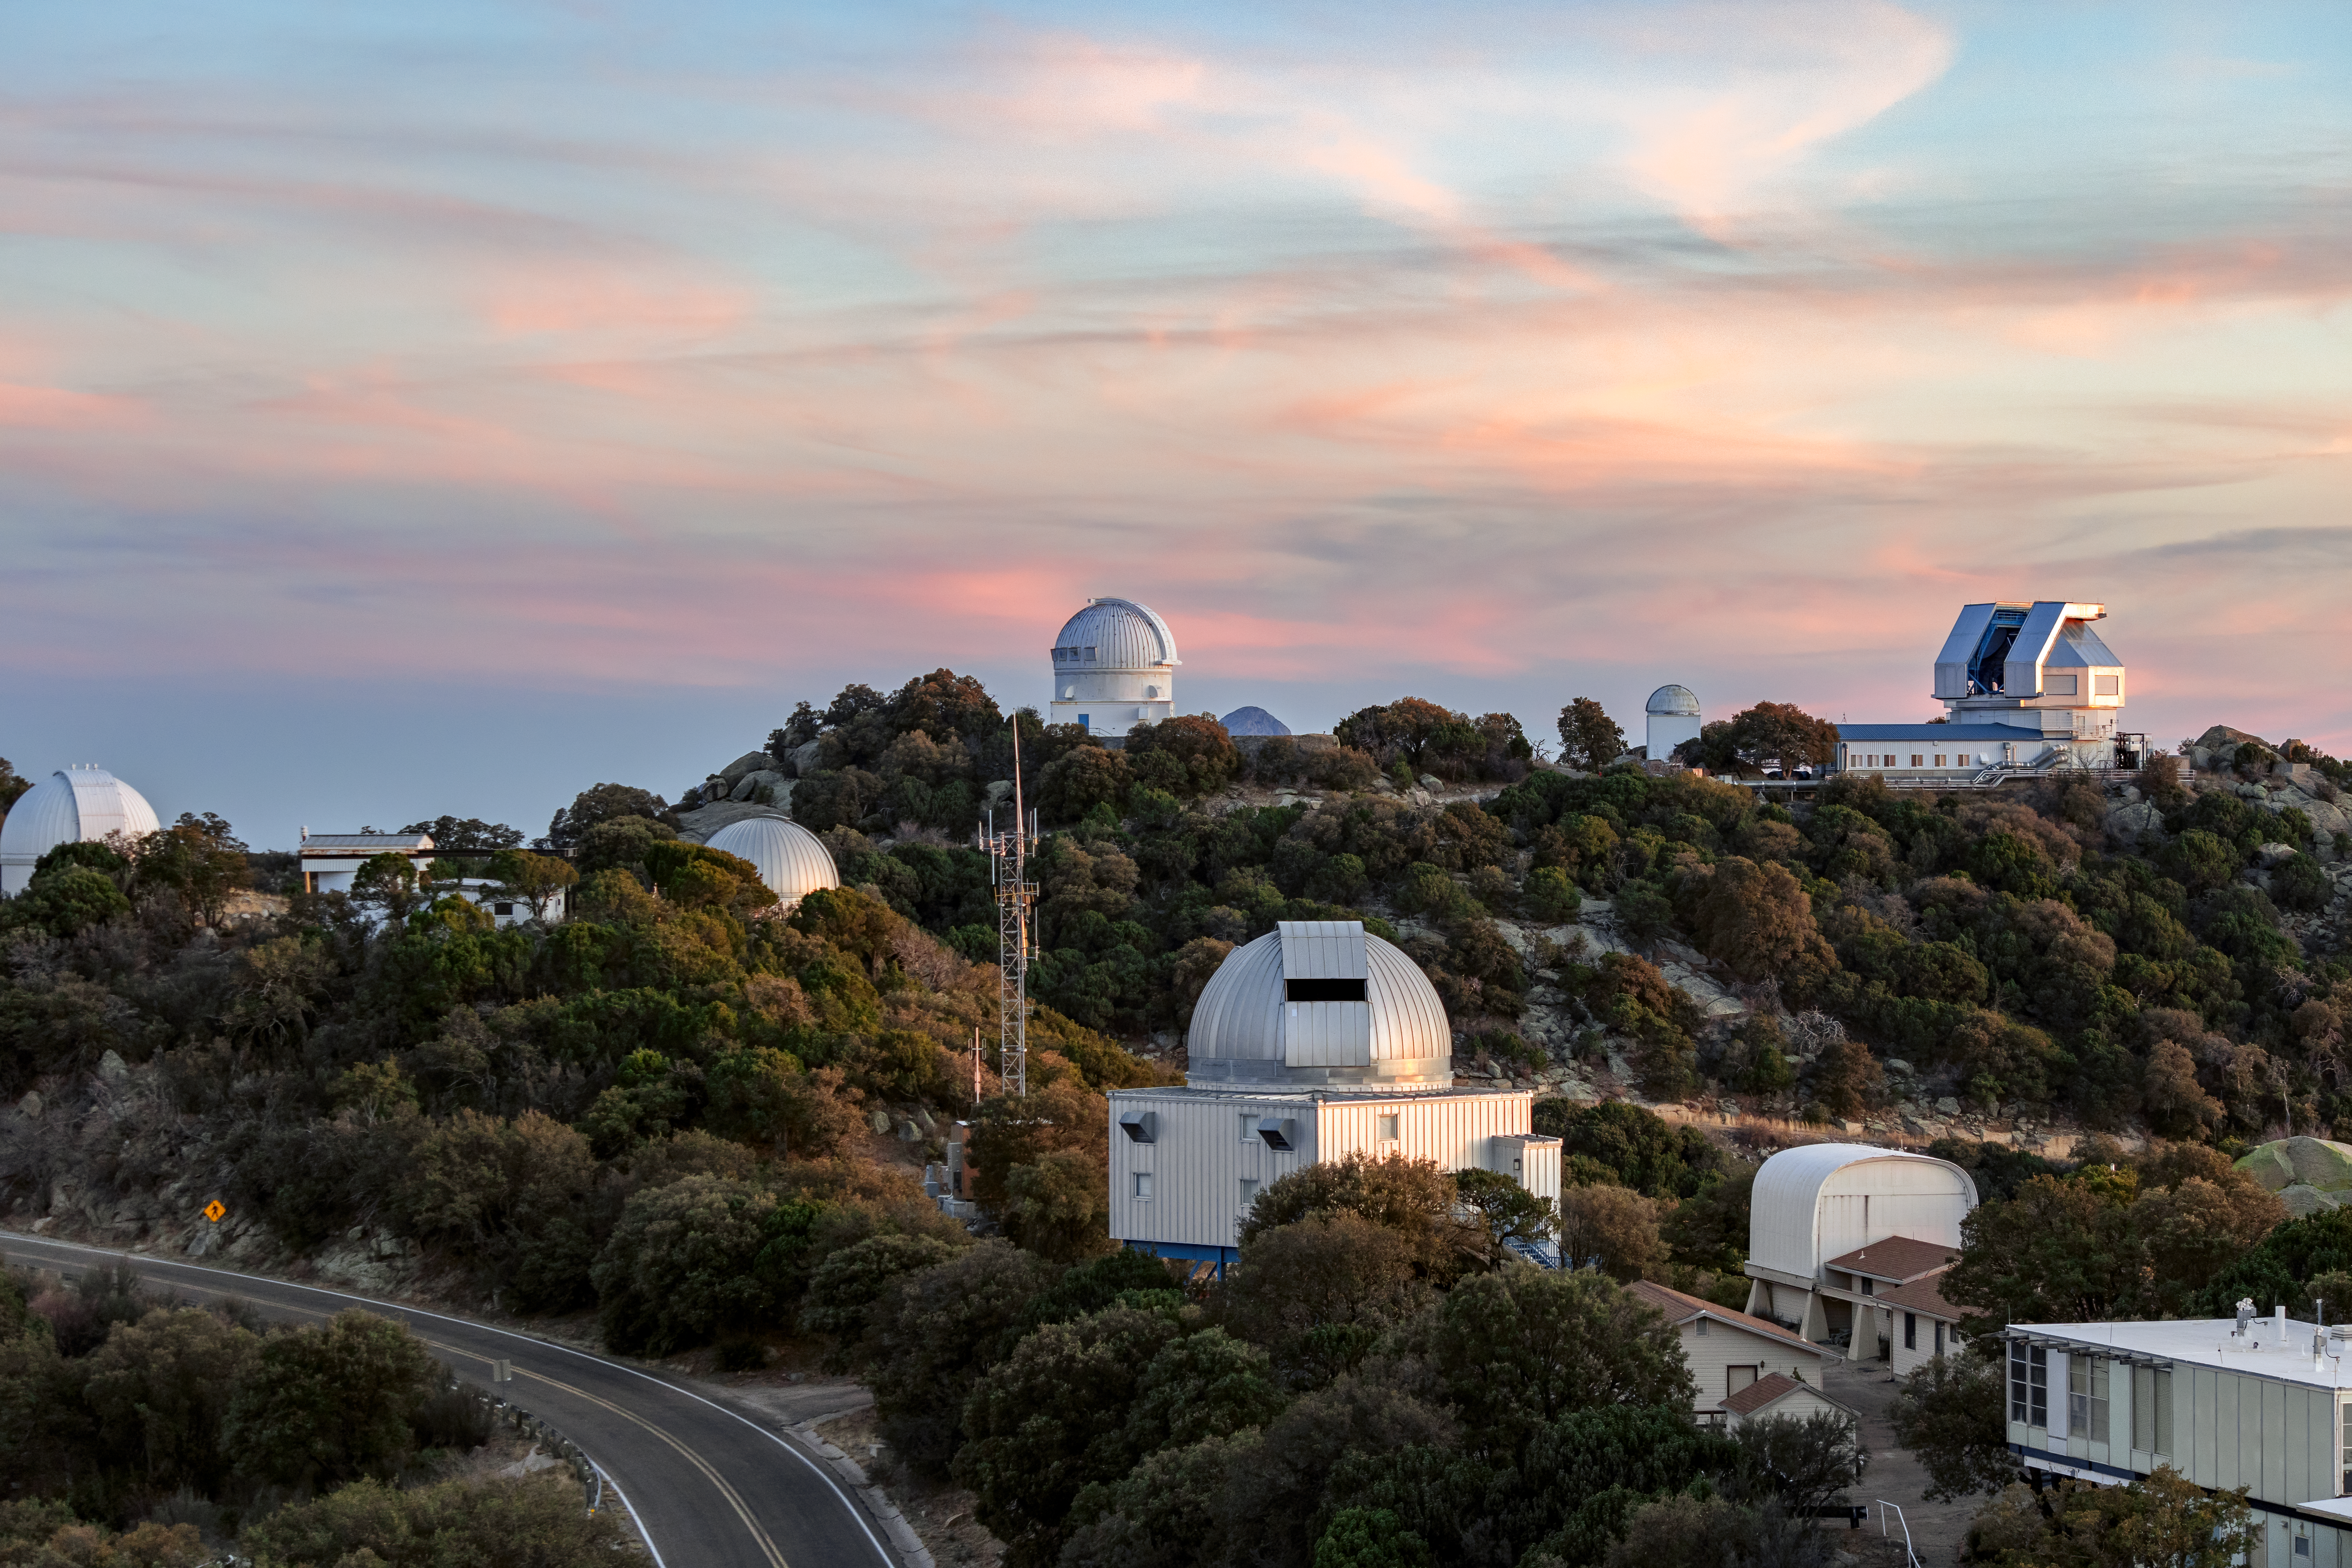

Sunset at Kitt Peak

A beautiful sunset at Kitt Peak National Observatory in Arizona.

Credit: KPNO/NOIRLab/NSF/AURA/T. Slovinský